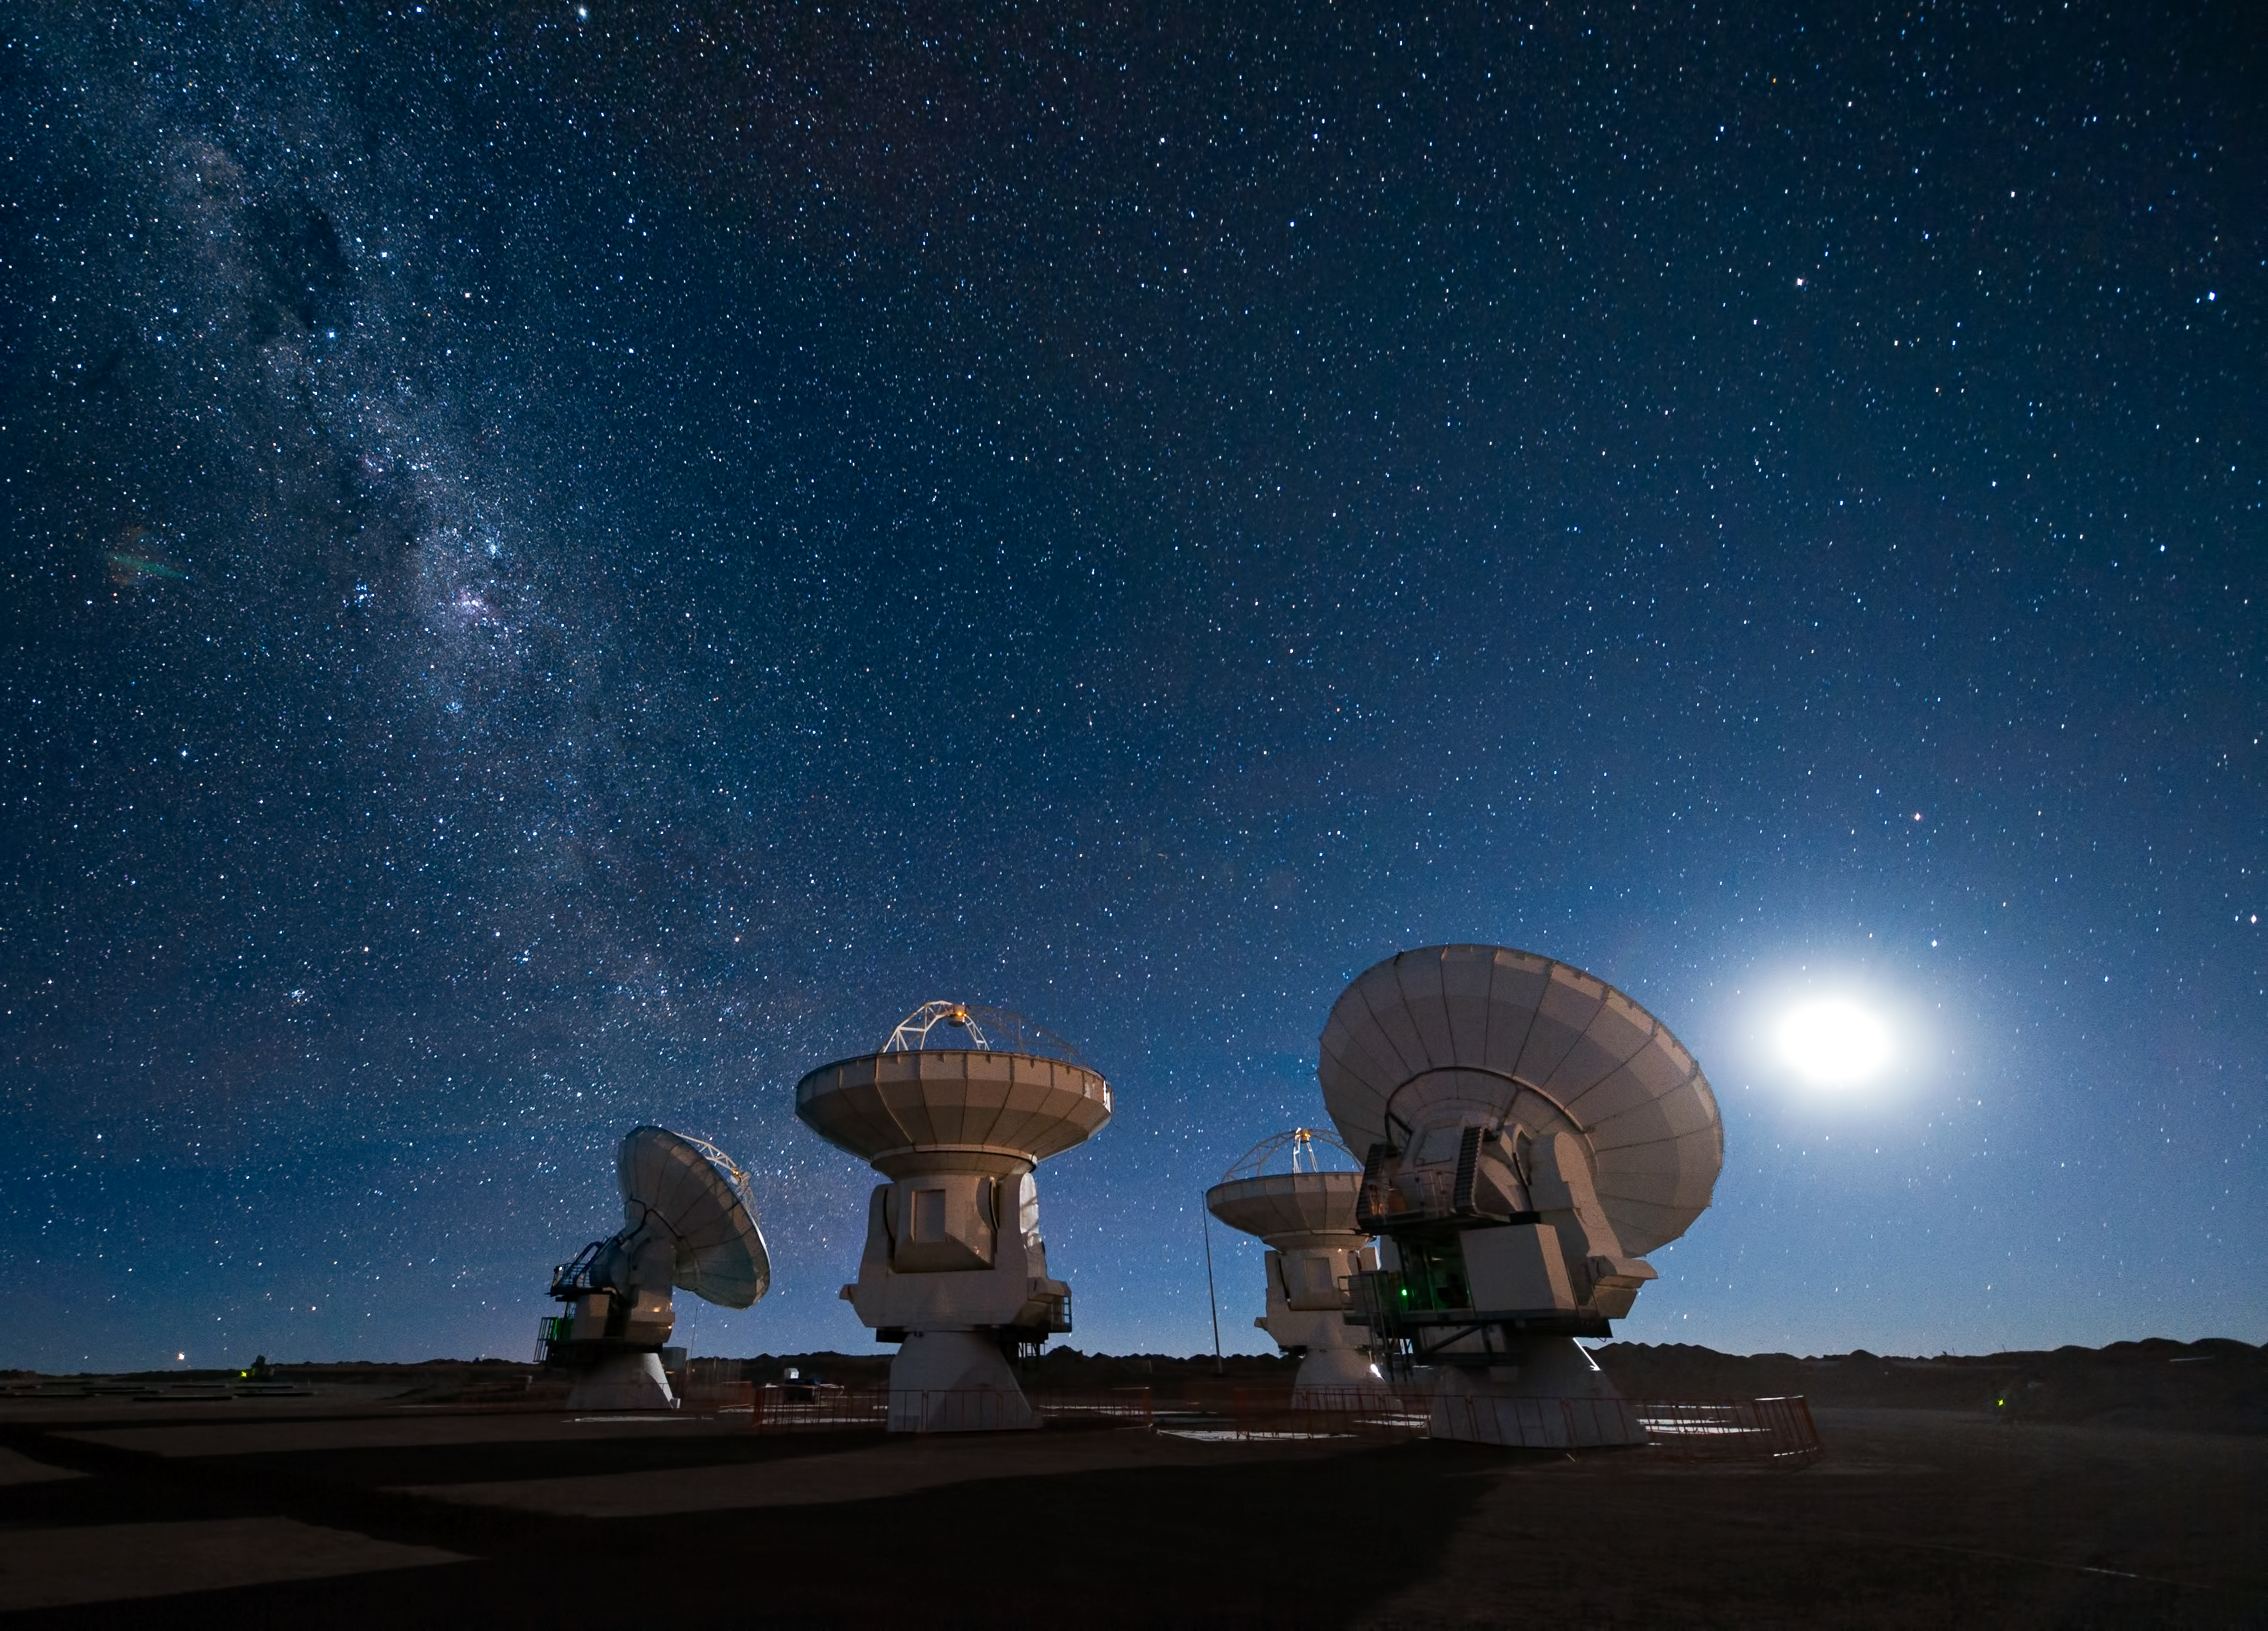

ALMA antennas under the Milky Way

Four antennas of the Atacama Large Millimeter/submillimeter Array (ALMA) gaze up at the star-filled night sky, in anticipation of the work that lies ahead. The Moon lights the scene on the right, while the band of the Milky Way stretches across the upper left.

ALMA is being constructed at an altitude of 5000 m on the Chajnantor plateau in the Atacama Desert in Chile. This is one of the driest places on Earth and this dryness, combined with the thin atmosphere at high altitude, offers superb conditions for observing the Universe at millimetre and submillimetre wavelengths. At these long wavelengths, astronomers can probe, for example, molecular clouds, which are dense regions of gas and dust where new stars are born when a cloud collapses under its own gravity. Currently, the Universe remains relatively unexplored at submillimetre wavelengths, so astronomers expect to uncover many new secrets about star formation, as well as the origins of galaxies and planets, when ALMA is operational.

The ALMA project is a partnership of Europe, North America and East Asia in cooperation with the Republic of Chile.

This picture was taken by ESO Photo Ambassador José Francisco Salgado.

Credit: ESO/José Francisco Salgado (josefrancisco.org)